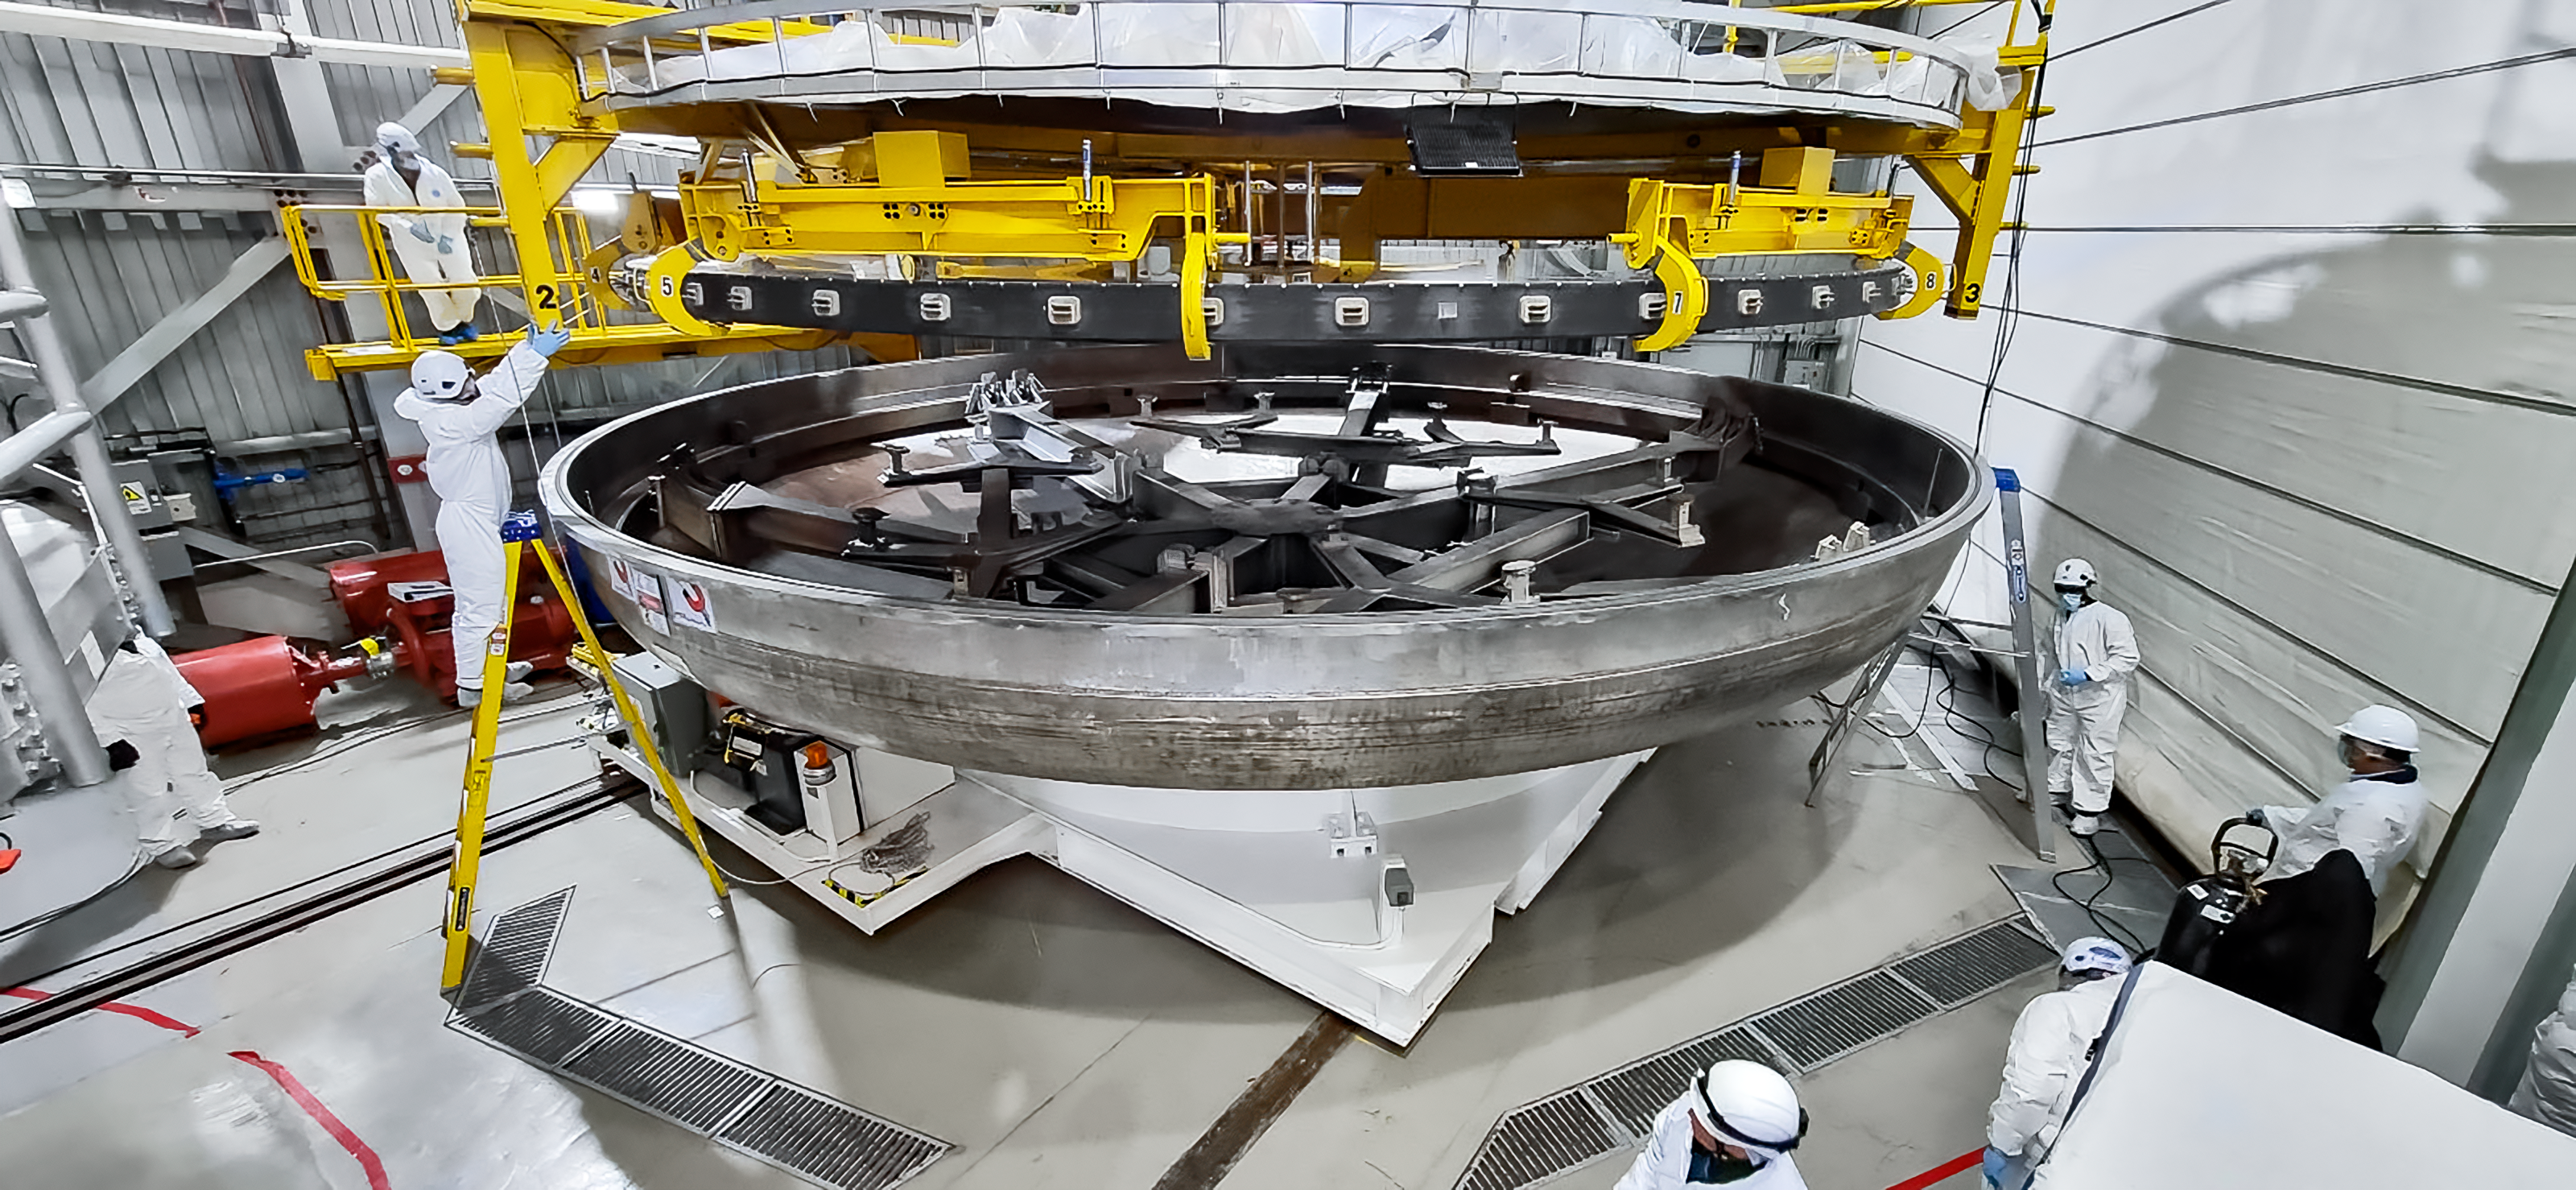

Preparing the Gemini South primary mirror for the coating process.

The team is handling the Gemini South primary mirror in the coating chamber during the coating preparation process. Highly trained personnel perform this procedure in a controlled environment. In the picture, the team is getting in position to guide the primary mirror handler and the primary mirror to the chamber using the 3-centering pins.

Credit: International Gemini Observatory/NOIRLab/NSF/AURA